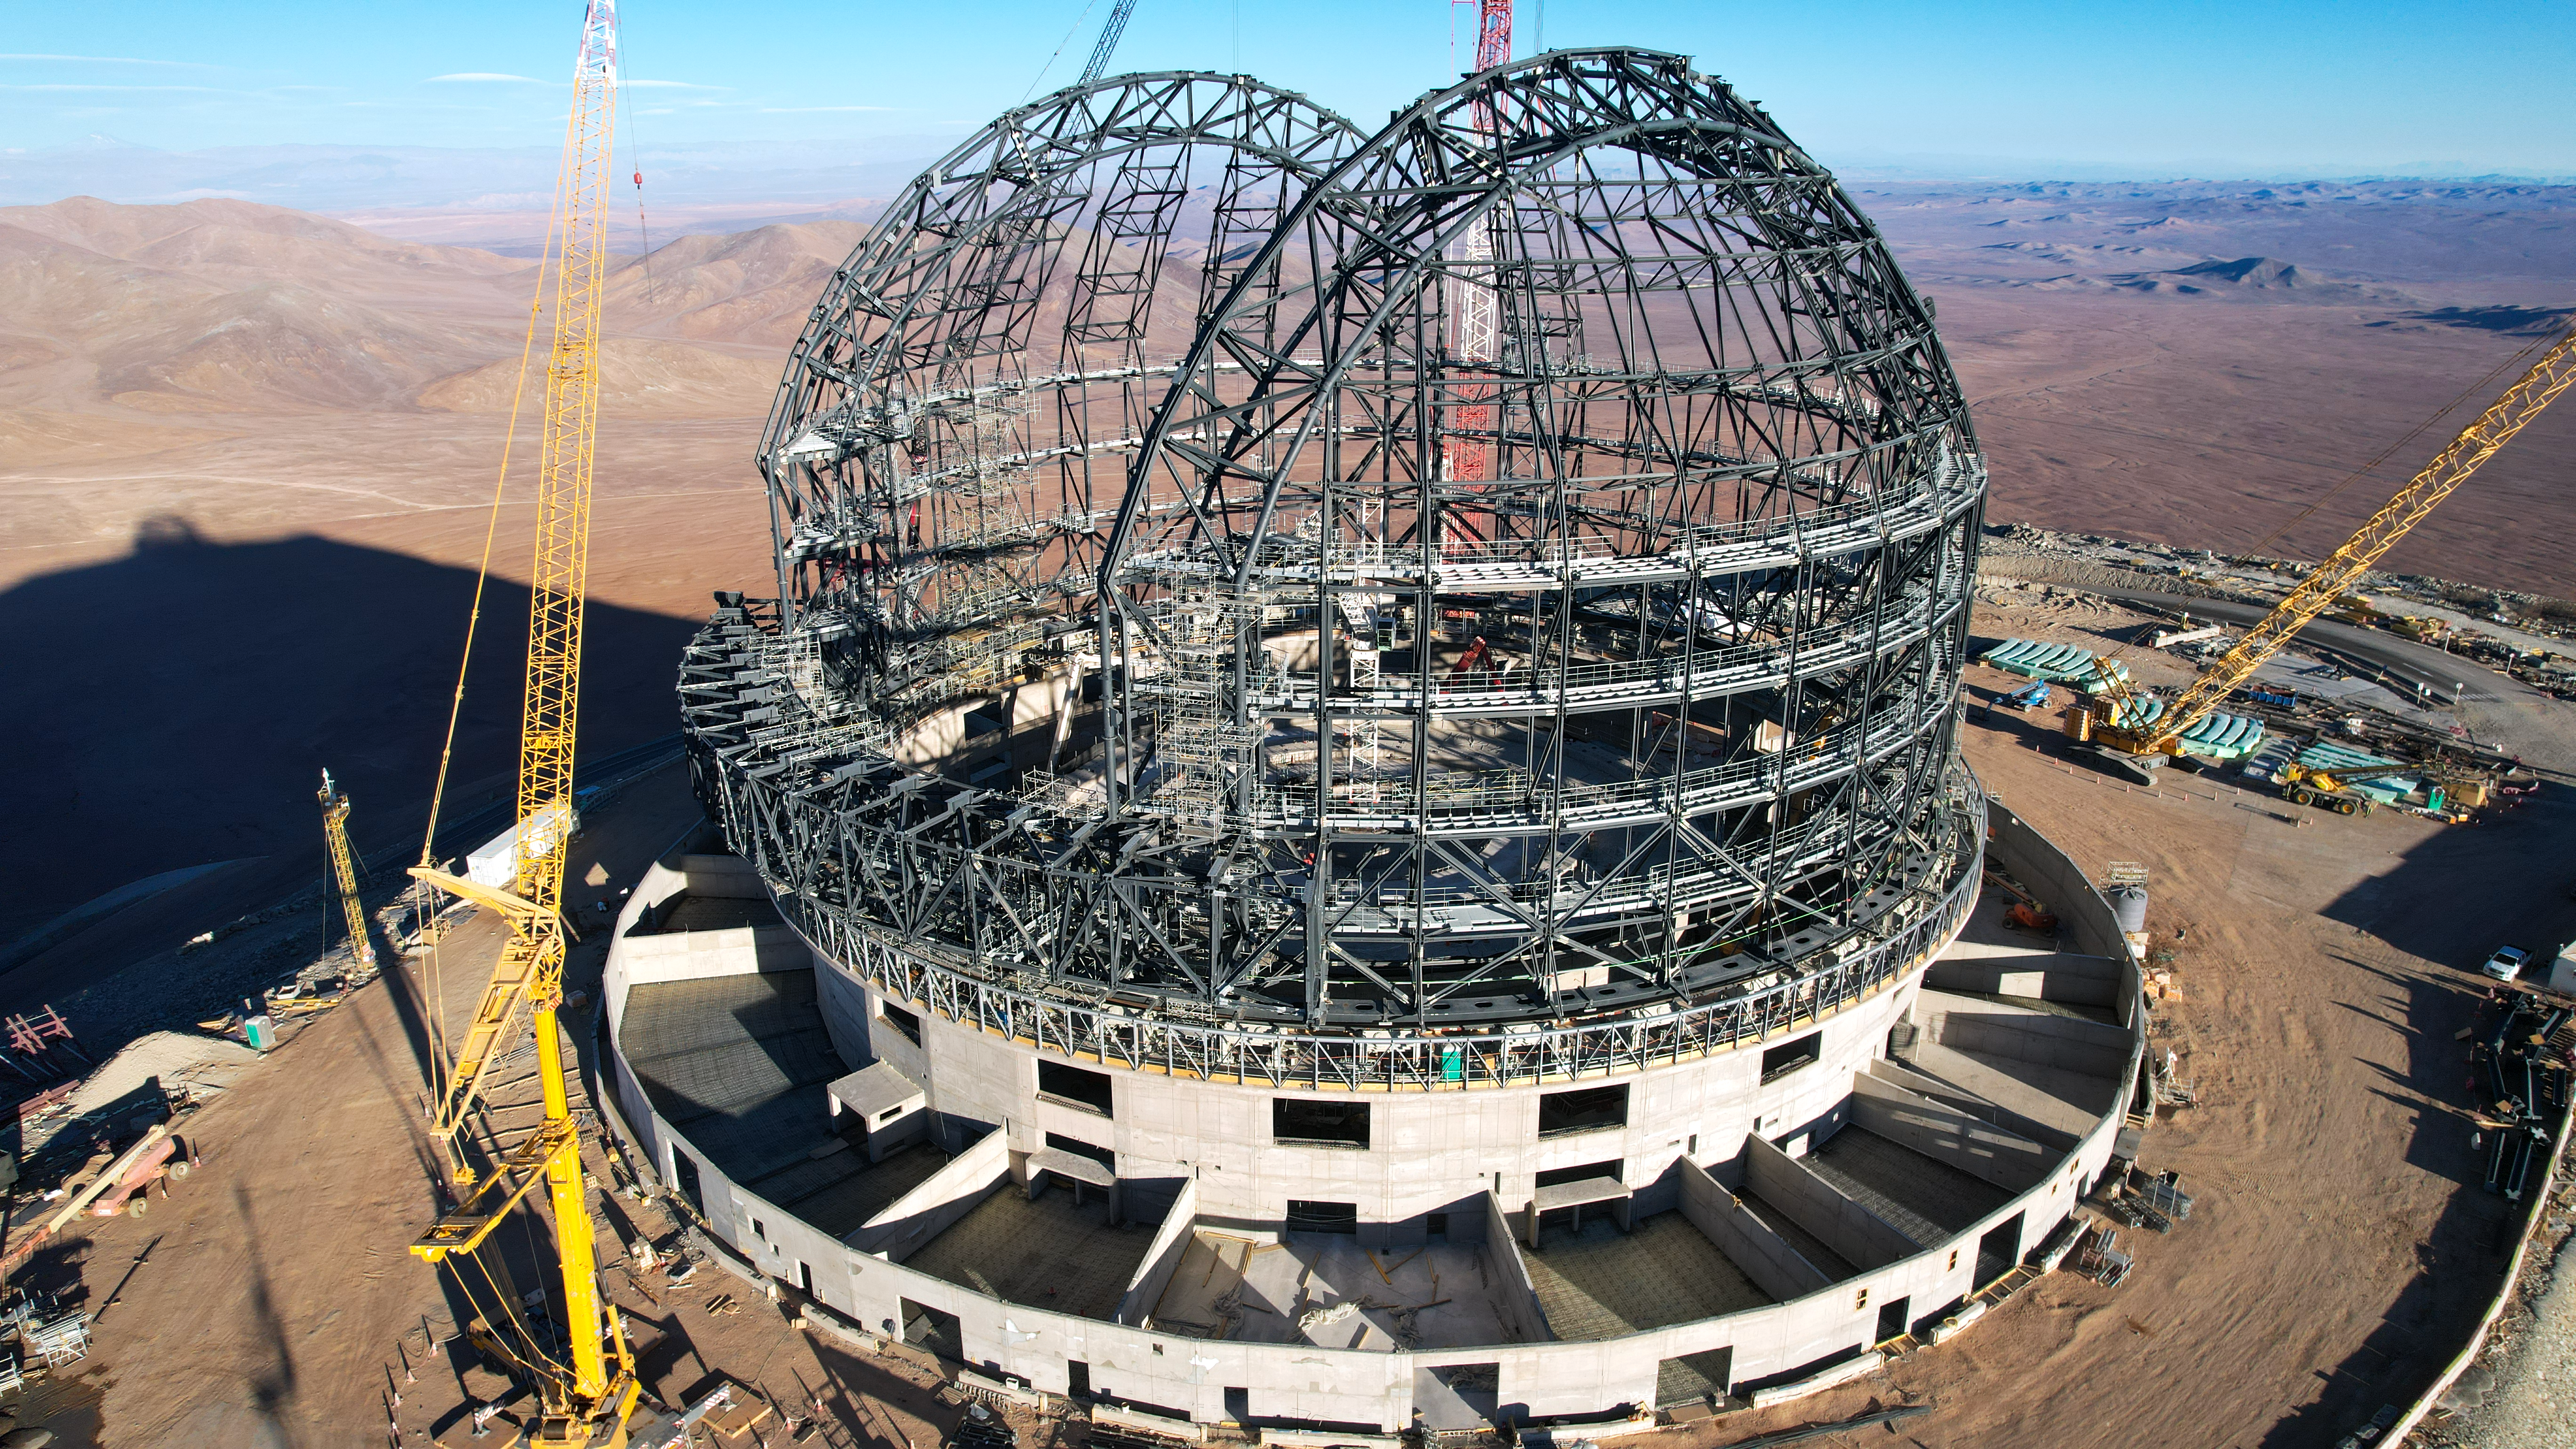

Coming soon, the ELT dome

Construction of the frame of ESO’s Extremely Large Telescope (ELT) dome was almost complete at this point in late September 2023. The steel structure has taken shape and resembles a familiar hemispherical dome. With a diameter of 88 metres and a height of 80 metres, this feat of engineering is the largest telescope dome ever built. It will protect the telescope from the exposed environment while enabling extraordinary astronomical observations.

Credit: ESO/G. Vecchia